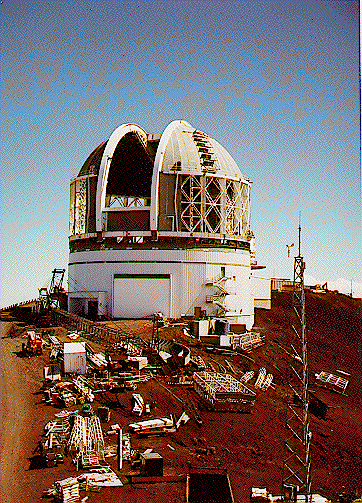

Construction progress, August 1997.

Credit: International Gemini Observatory/AURA